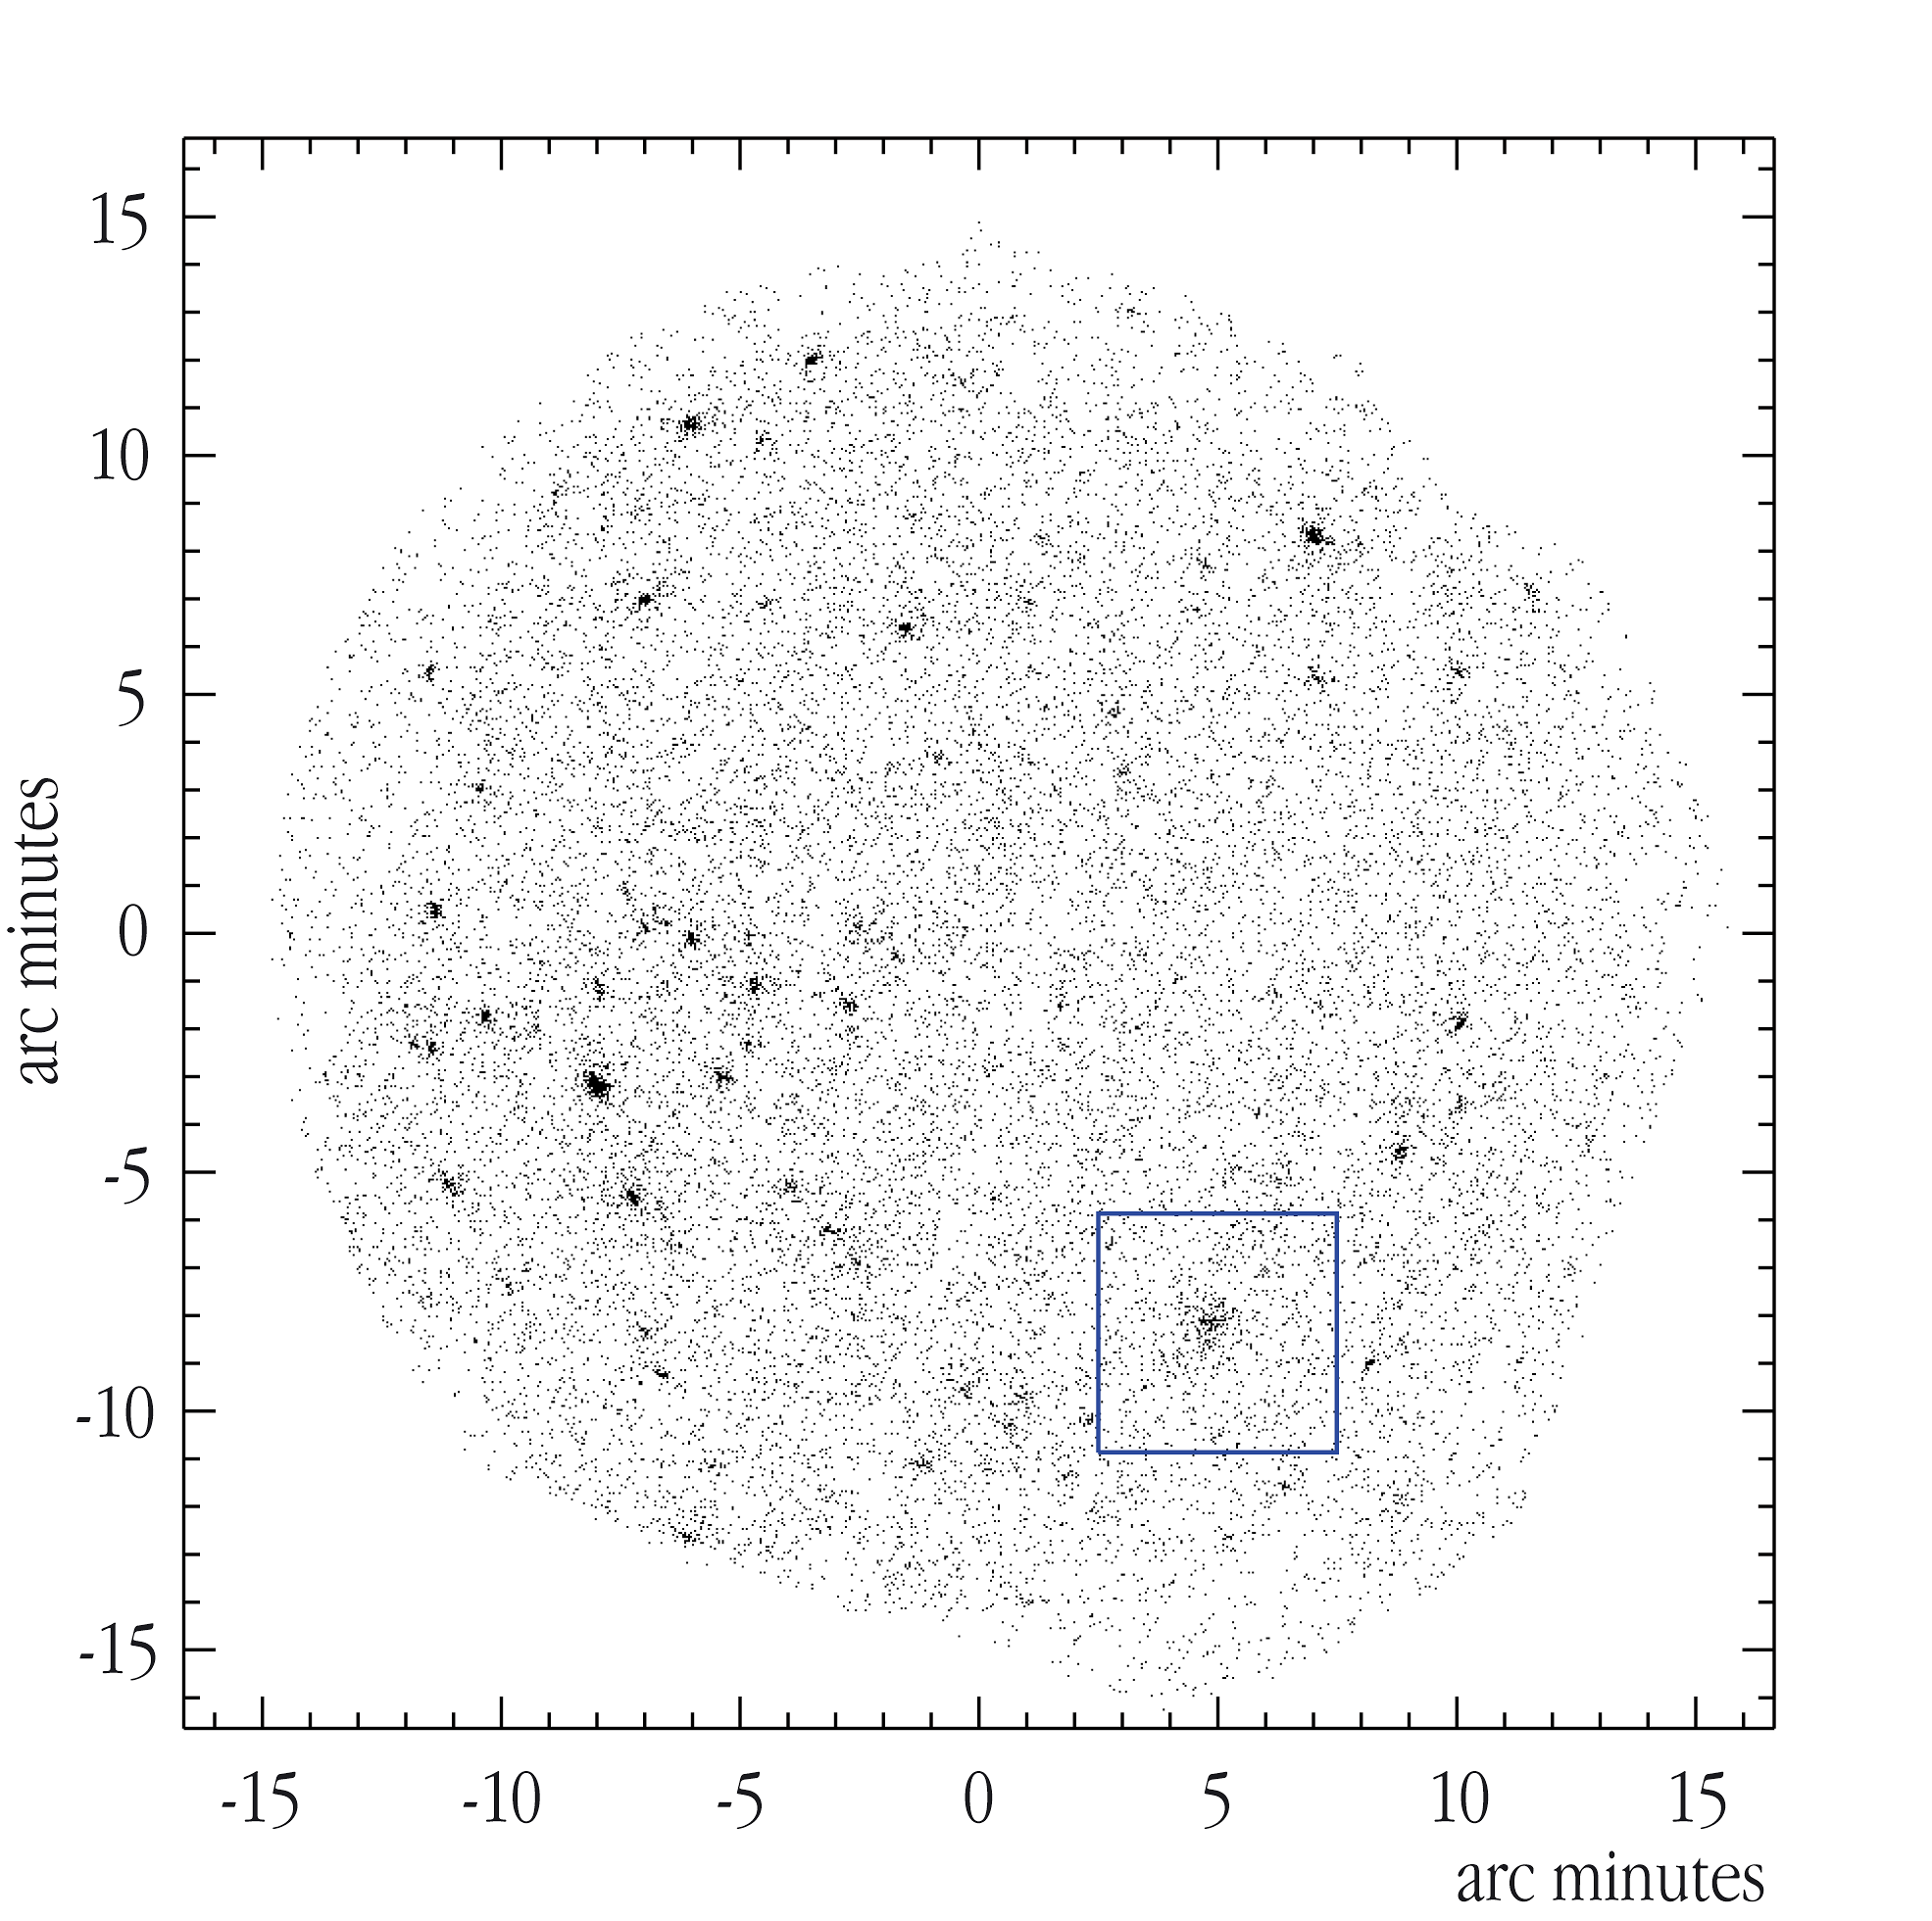

Zoom-in on a possible cluster of galaxies (in box)

Zoom-in on a particularly interesting region of the first image from the XMM-LSS X-Ray survey, with a possible cluster identified (in box). Each point on this graph represents a single X-ray photon detected by XMM-Newton.

Credit: ESO